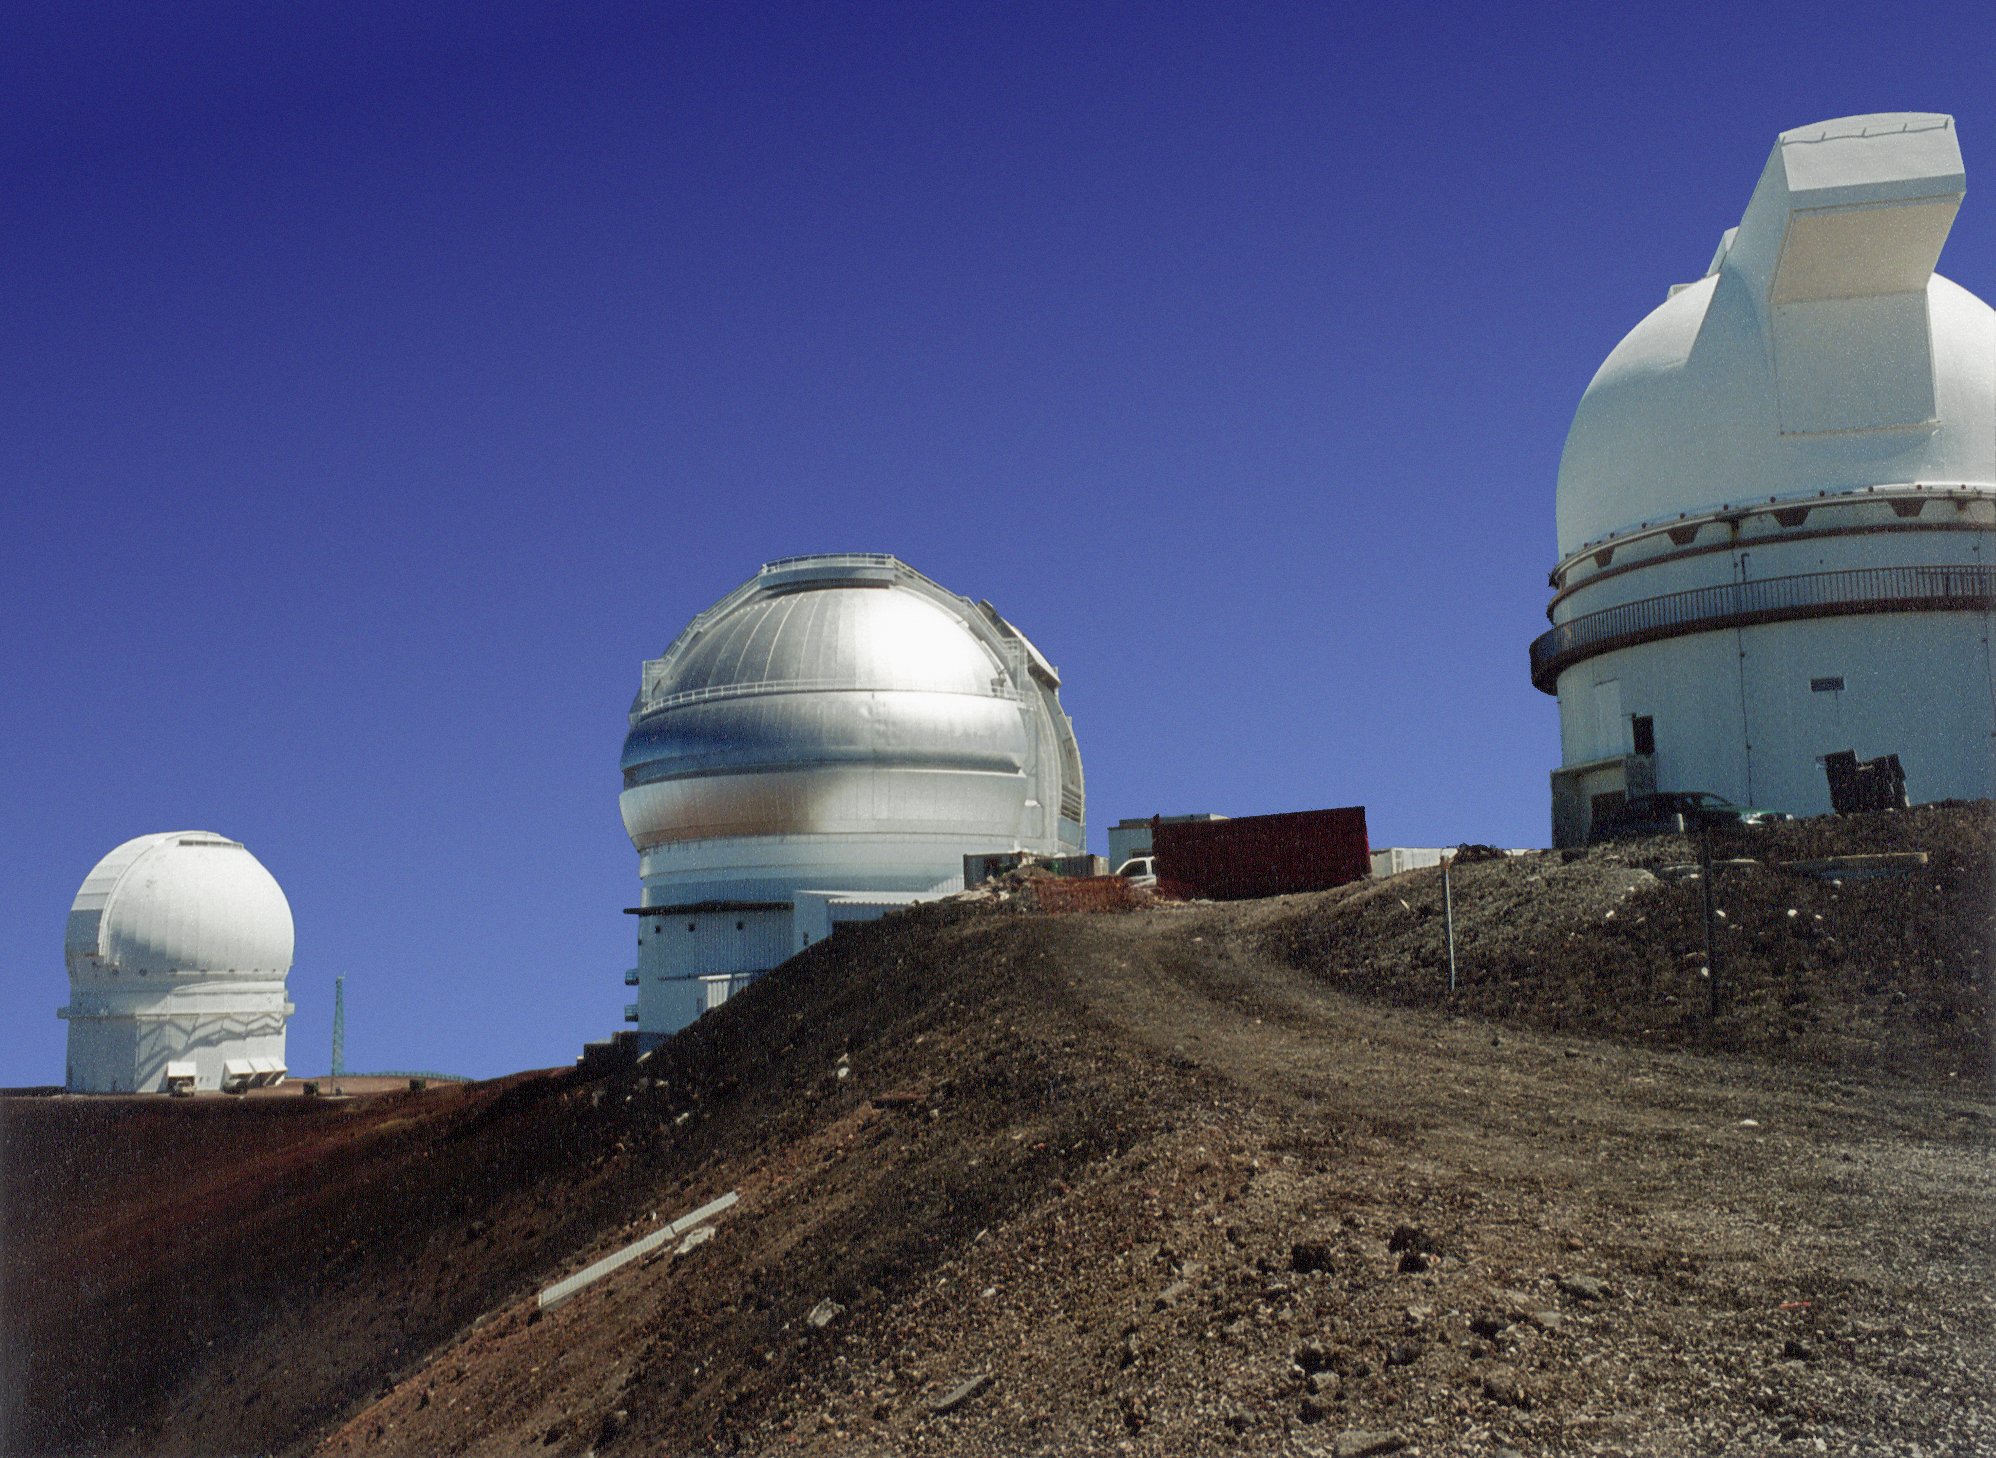

Gemini North

The ridgeline along Mauna Kea, Hawaii, showing the CFHT (Canada-France-Hawaii Telescope), the first Gemini 8-meter telescope, and the University of Hawaii facility. Late March, 1998. Picture by Jay Le Blanc.

Credit: Jay Le Blanc/International Gemini Observatory/NOIRLab/NSF/AURA/